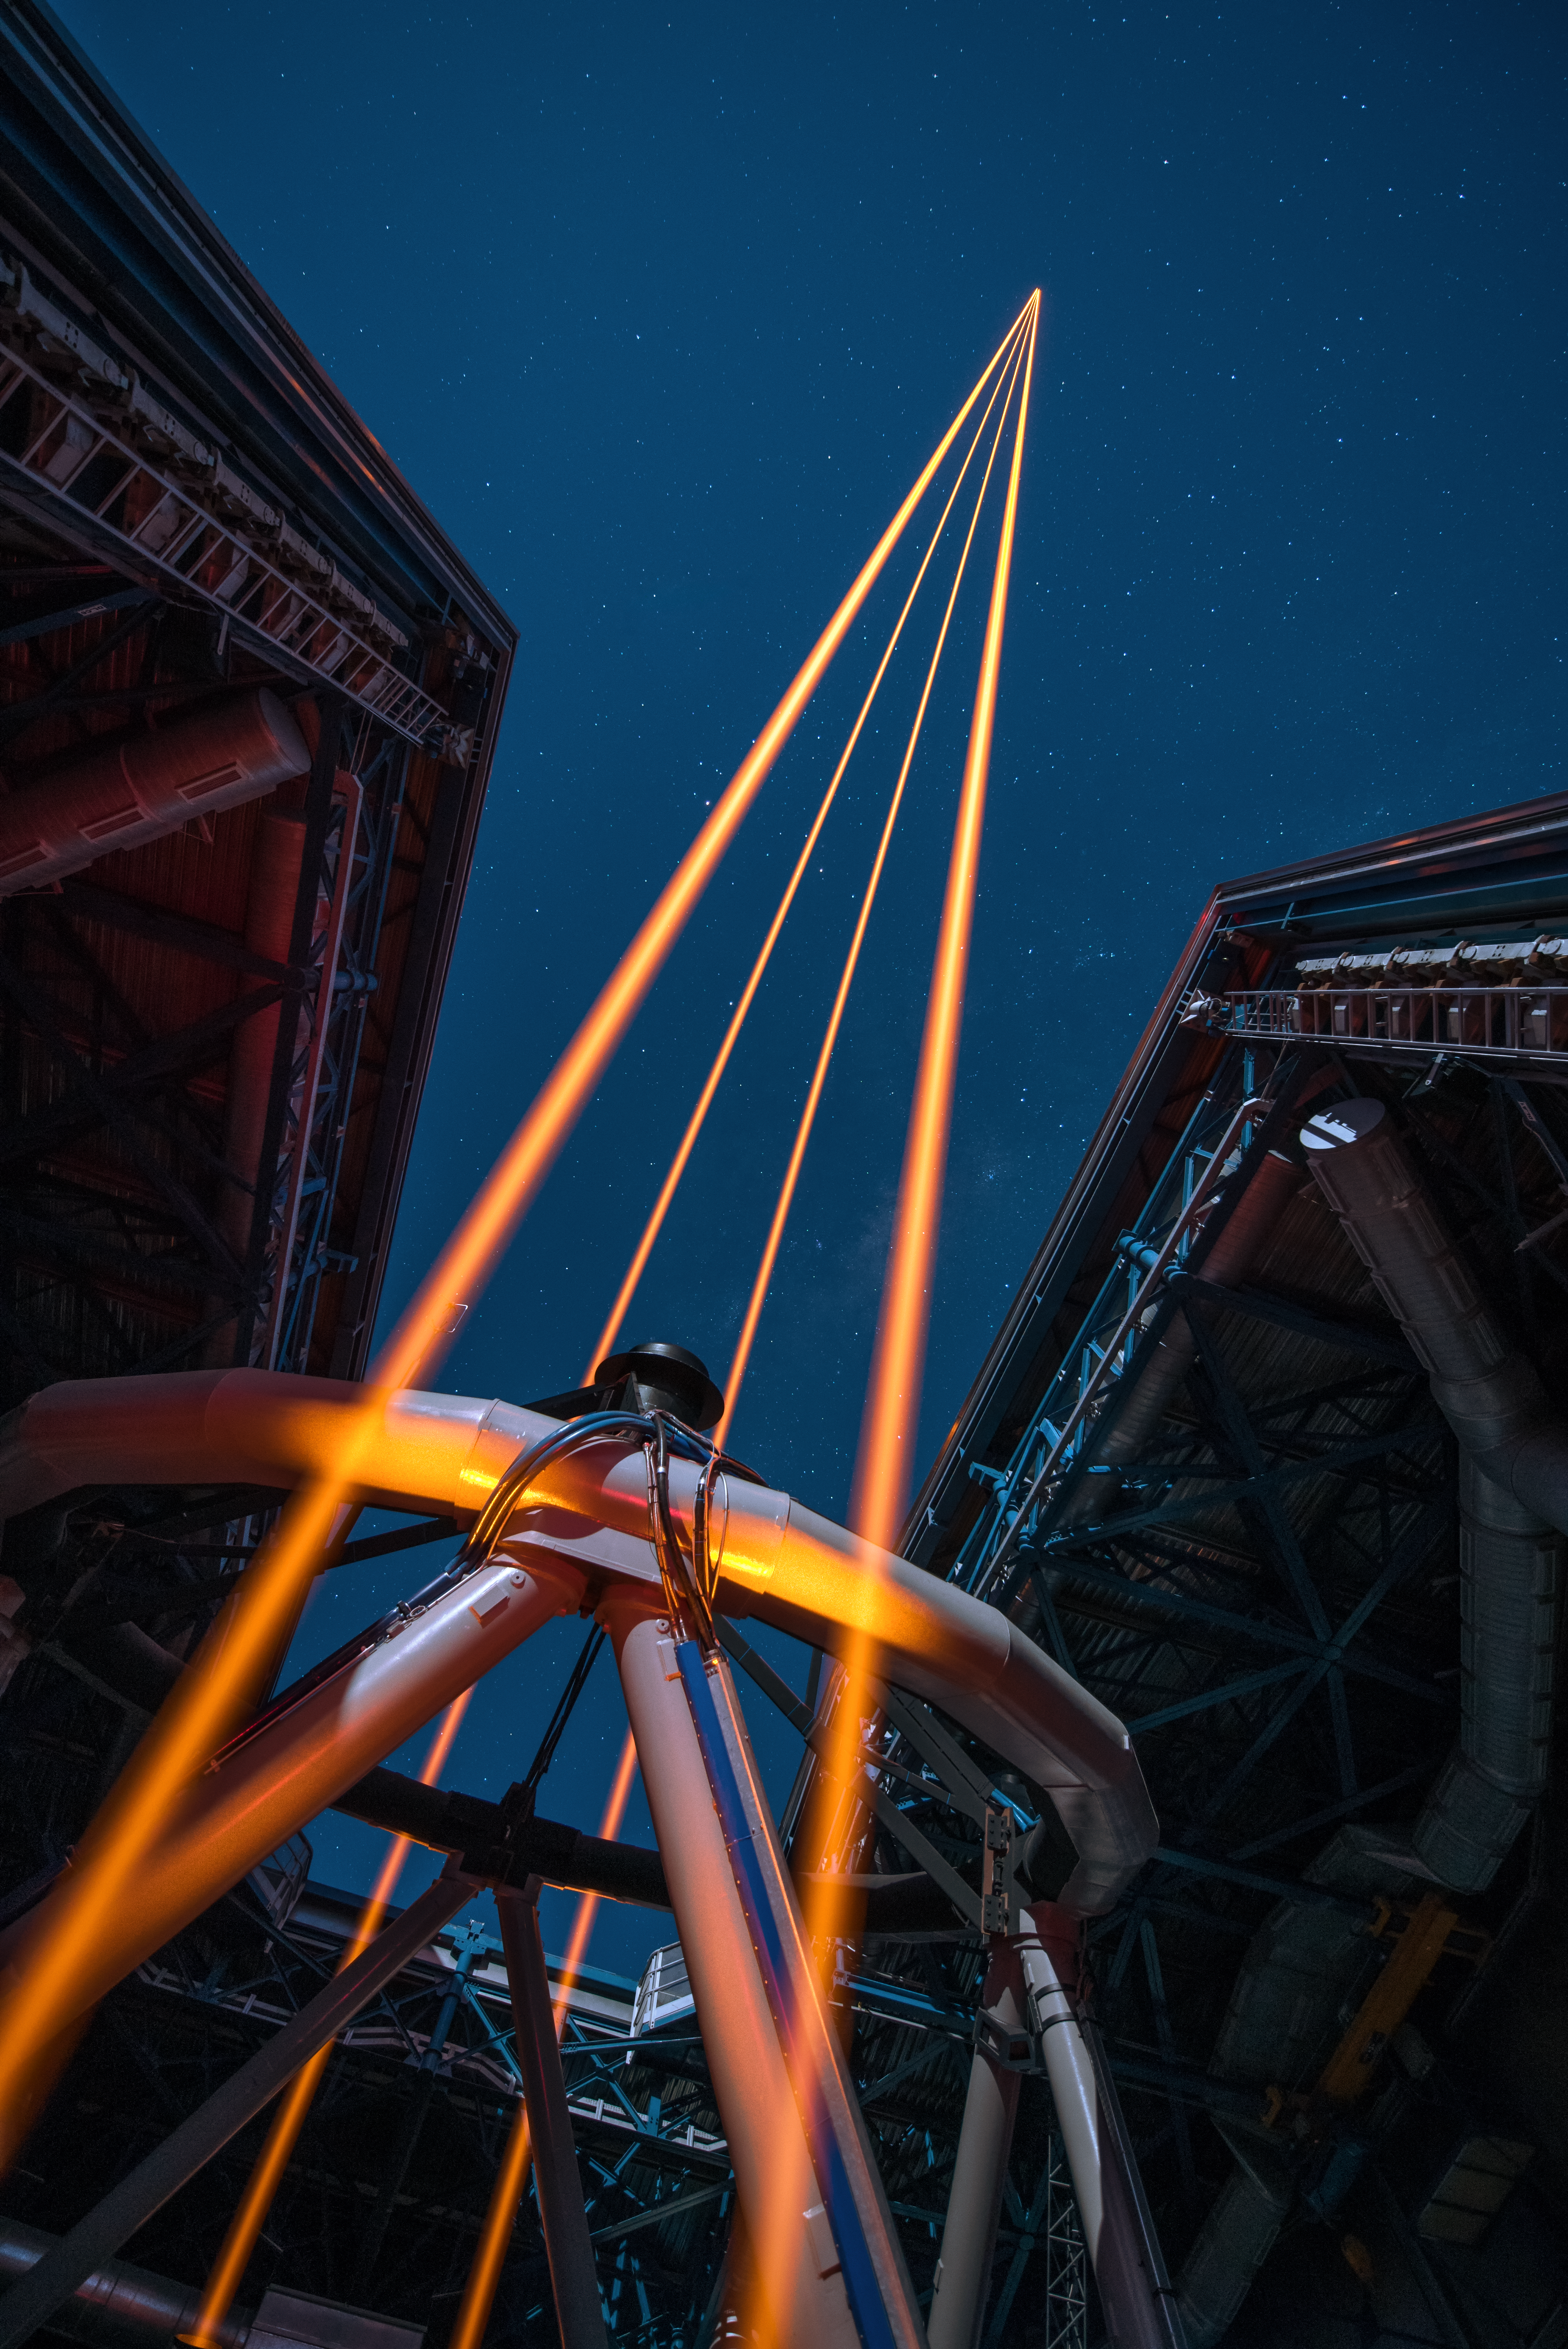

The most powerful laser guide star system in the world sees first light at the Paranal Observatory

On 26 April 2016 an event at ESO’s Paranal Observatory in Chile marked the brilliant first light for the four powerful lasers that form a crucial part of the adaptive optics systems on ESO’s Very Large Telescope. Attendees were treated to a spectacular display of cutting-edge laser technology against the majestic skies of Paranal. These are the most powerful laser guide stars ever used for astronomy and mark the first use of multiple laser guide stars at ESO.

This image shows the four beams emerging from the new laser system on Unit Telescope 4 of the VLT.

Credit: ESO/G. Hüdepohl